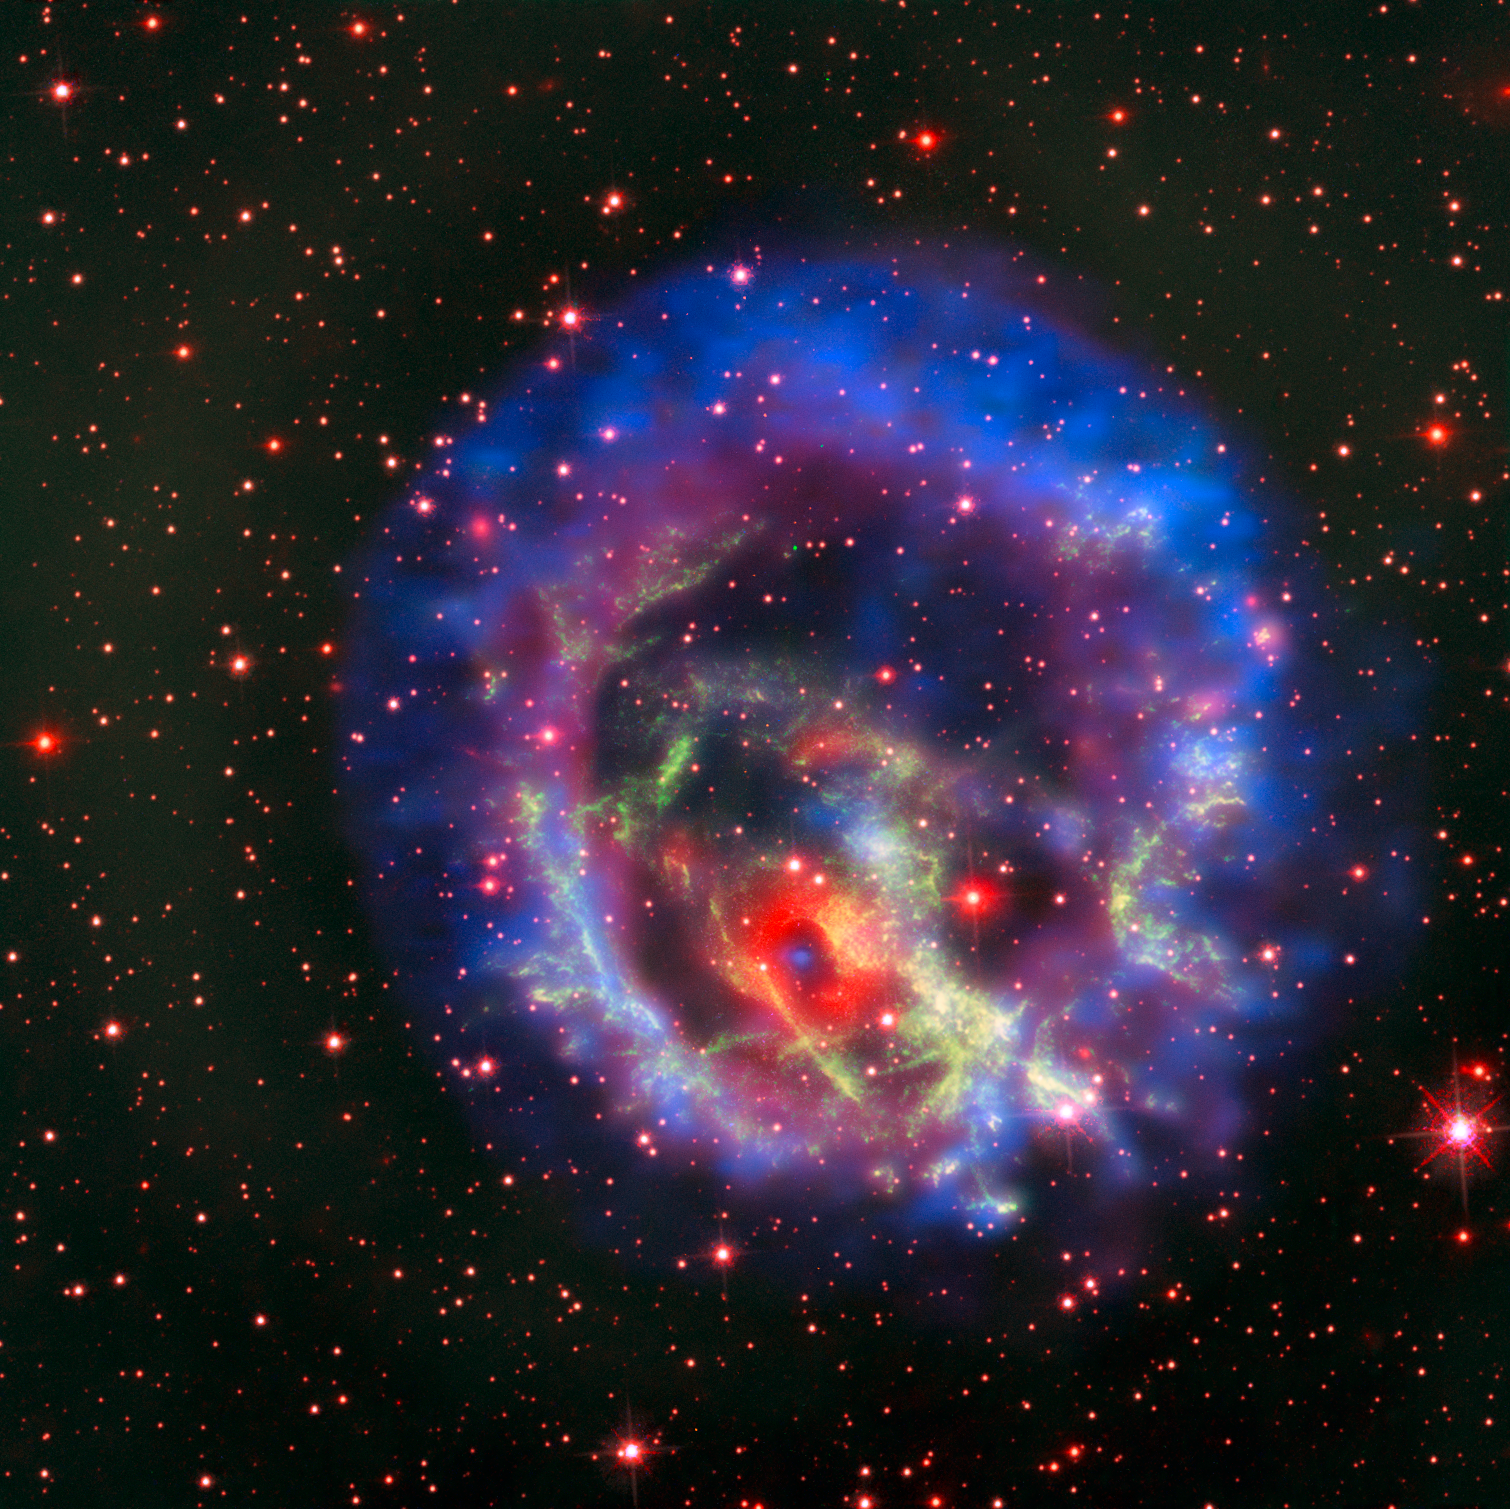

An isolated neutron star in the Small Magellanic Cloud

This new picture created from images from telescopes on the ground and in space tells the story of the hunt for an elusive missing object hidden amid a complex tangle of gaseous filaments in one of our nearest neighbouring galaxies, the Small Magellanic Cloud.

The reddish background image comes from the NASA/ESA Hubble Space Telescope and reveals the wisps of gas forming the supernova remnant 1E 0102.2-7219 in green. The red ring with a dark centre is from the MUSE instrument on ESO’s Very Large Telescope and the blue and purple images are from the NASA Chandra X-Ray Observatory. The blue spot at the centre of the red ring is an isolated neutron star with a weak magnetic field, the first identified outside the Milky Way.

Credit: ESO/NASA, ESA and the Hubble Heritage Team (STScI/AURA)/F. Vogt et al. Acknowledgments: Mahdi Zamani